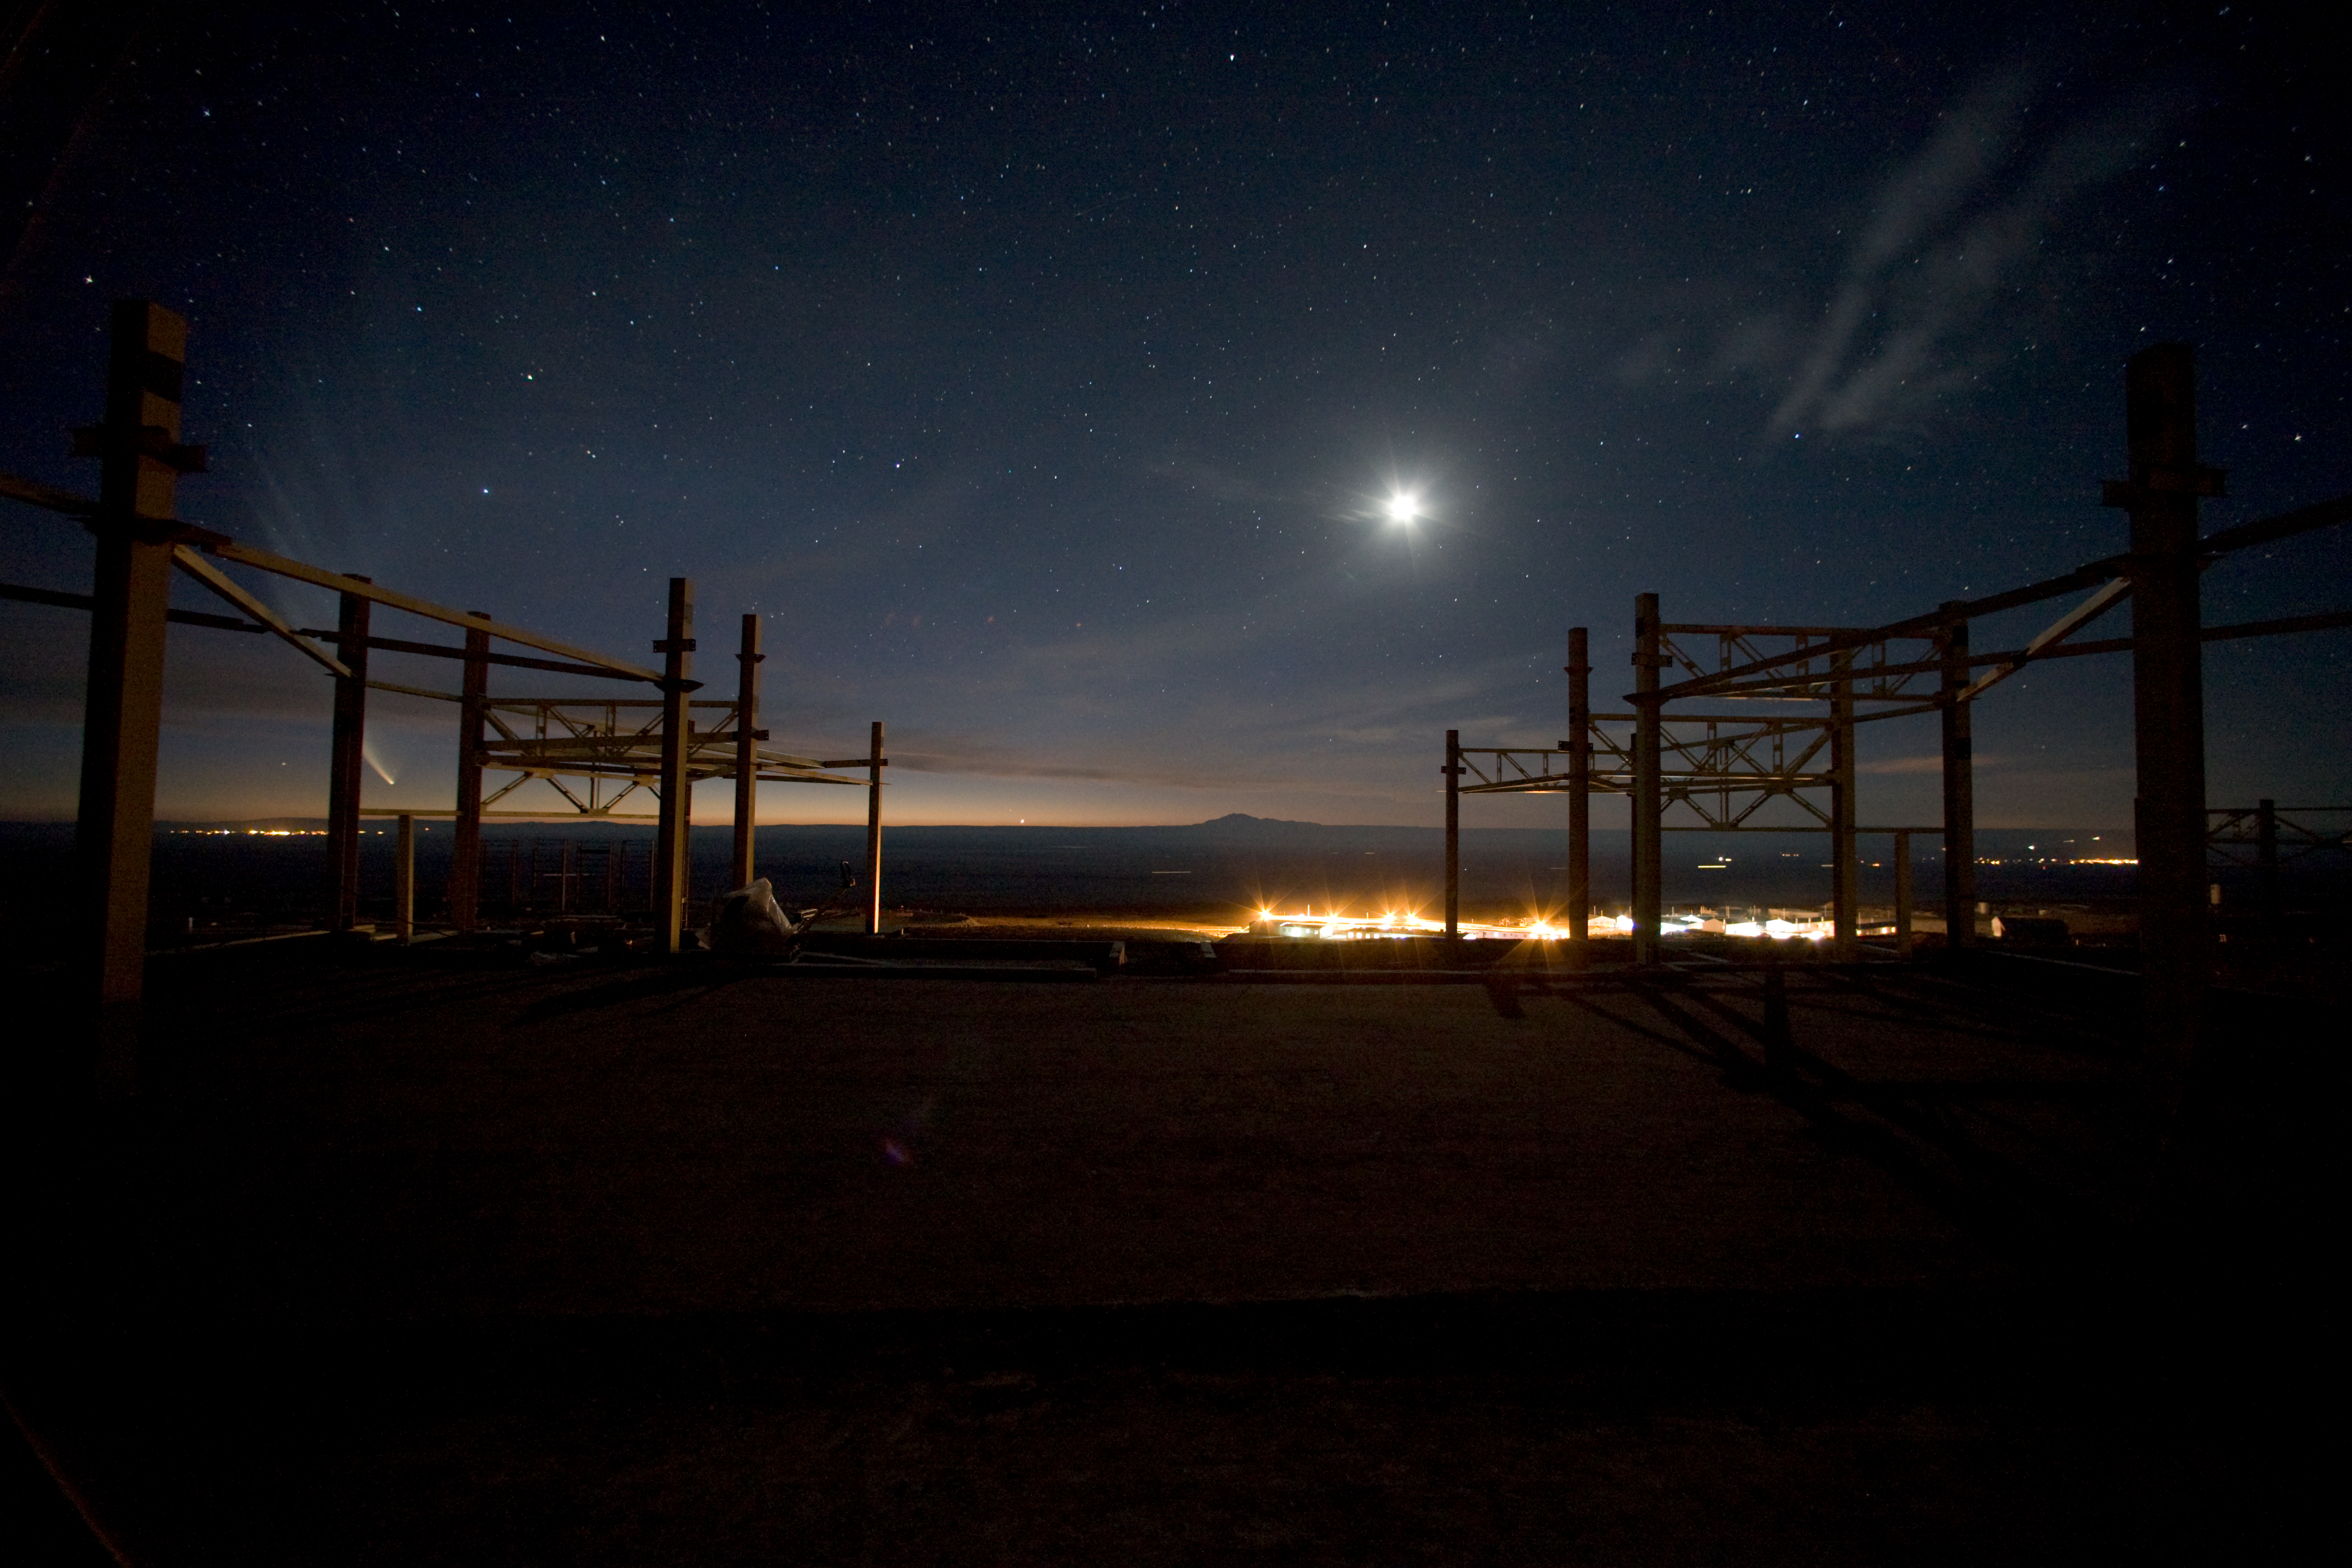

Night at ALMA OSF, Jan2007

A night shot from within the new OSF building, looking over to the base camp. Comet McNaught and the moon are up in the sky.

Credit: ALMA (ESO/NAOJ/NRAO)/H. Heyer (ESO)